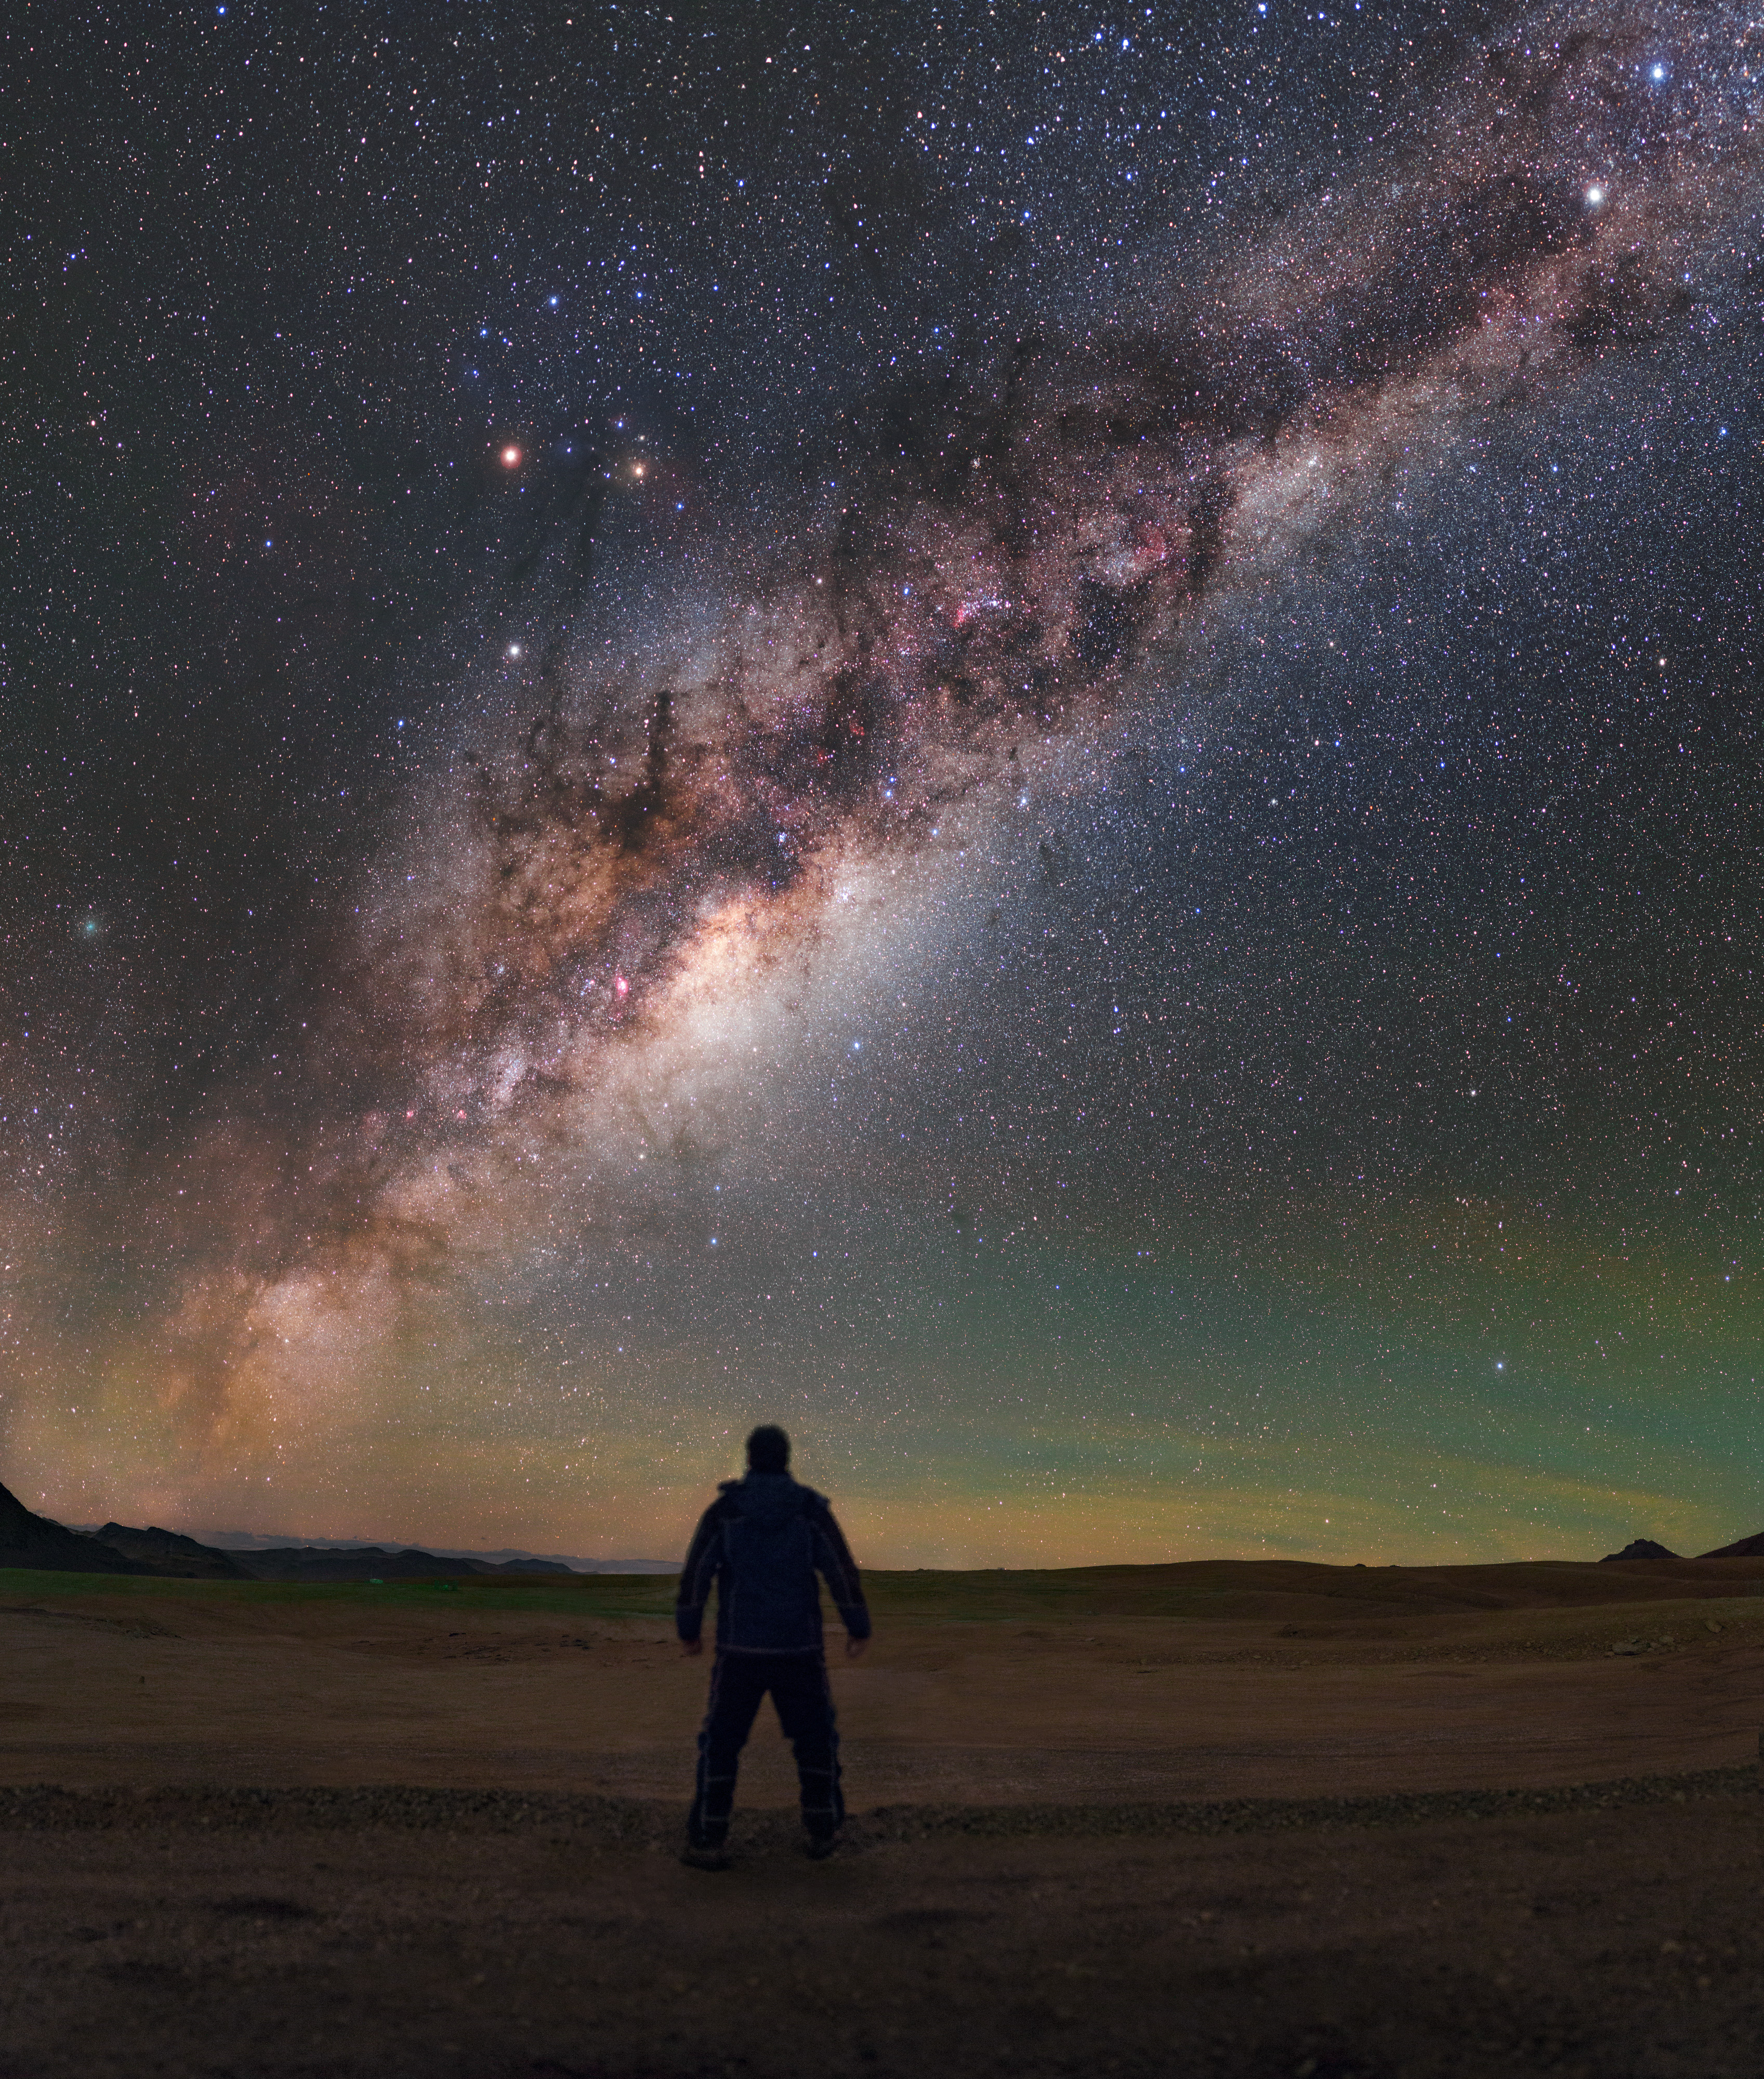

Man meets Milky Way

This week’s Picture of the Week showcases the bulging heart of the Milky Way as it hangs over the Chajnantor plateau. Located in the Atacama Desert of Chile, this plateau is one of the highest and driest places on Earth. This combination results in ideal conditions to observe millimetre and submillimetre radiation from space, which is usually strongly absorbed by Earth’s atmosphere. It is therefore no surprise that the Chajnantor plateau is home to the spectacularly productive Atacama Large Millimeter/submillimeter Array (ALMA), a state-of-the-art telescope that is studying light from some of the coldest objects in the Universe.

Above the intricate dust clouds and the frenzied glow of billions of stars, Mars, Saturn and the star Antares make a distinct triangle in the sky. The fuzzy green object to the left of the frame, nearly drowned out by the spectacular light of the Milky Way, is an interplanetary visitor called Comet 252P/LINEAR. This comet zoomed past Earth in April 2016 — although it was too faint for the unaided eye to see, its beauty is revealed in long-exposure images like this one.

However, as the intrepid stargazer standing front and centre in this image demonstrates, the plateau is also an excellent place for observing the cosmos with the naked eye. It provides views of the southern skies in breathtaking clarity, harking back to the days before artificial lights began to crowd the skies and drown out our view of the Universe.

Credit: ESO/P. Horálek